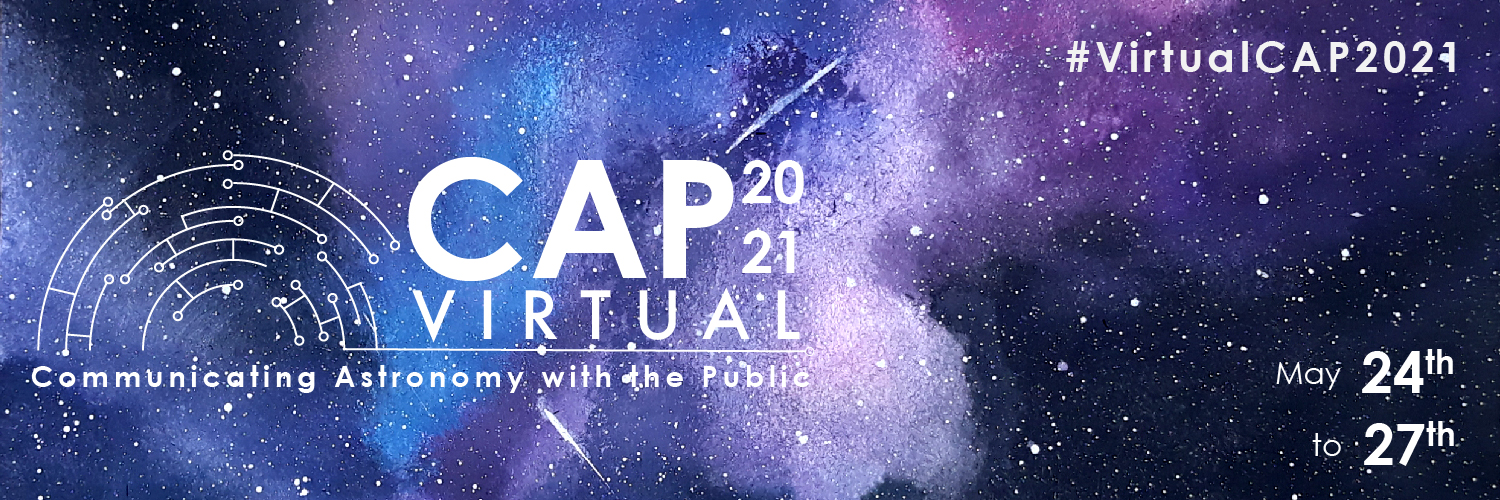

The banner for CAP 2021

The banner for CAP 2021.

Credit: IAU/C2